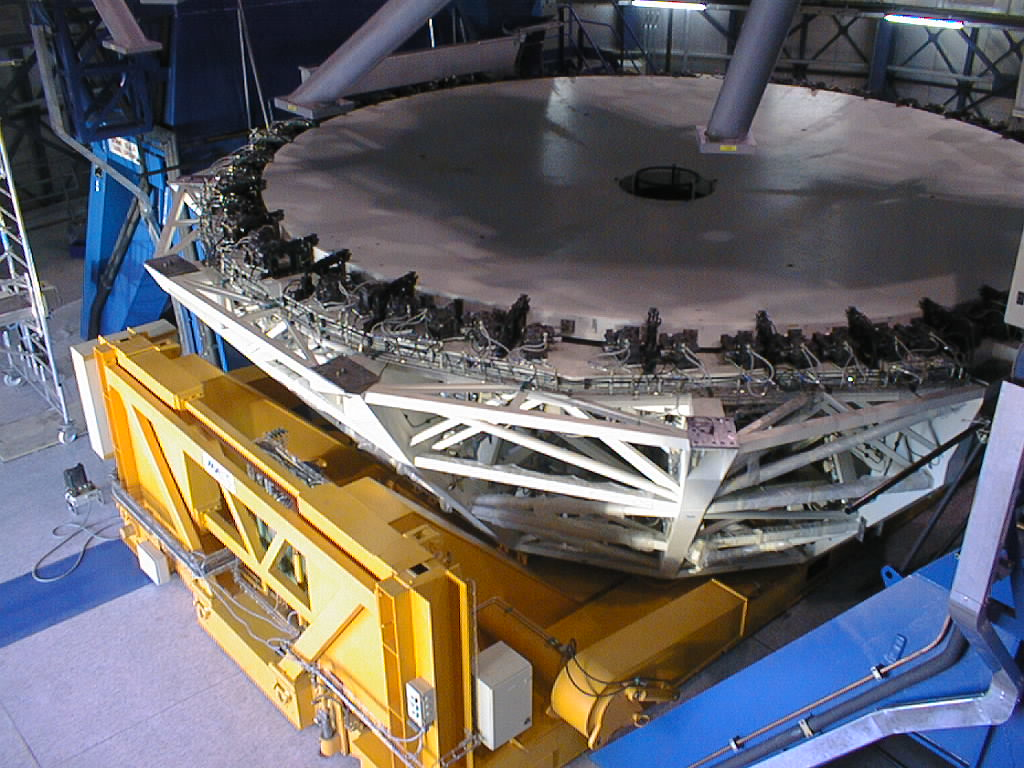

Installation of M1 cell with dummy mirror on VLT UT2

The second M1 Mirror Cell with the dummy mirror is placed under the lower structure of the UT2. (Photo obtained on December 12, 1998).

Credit: ESO